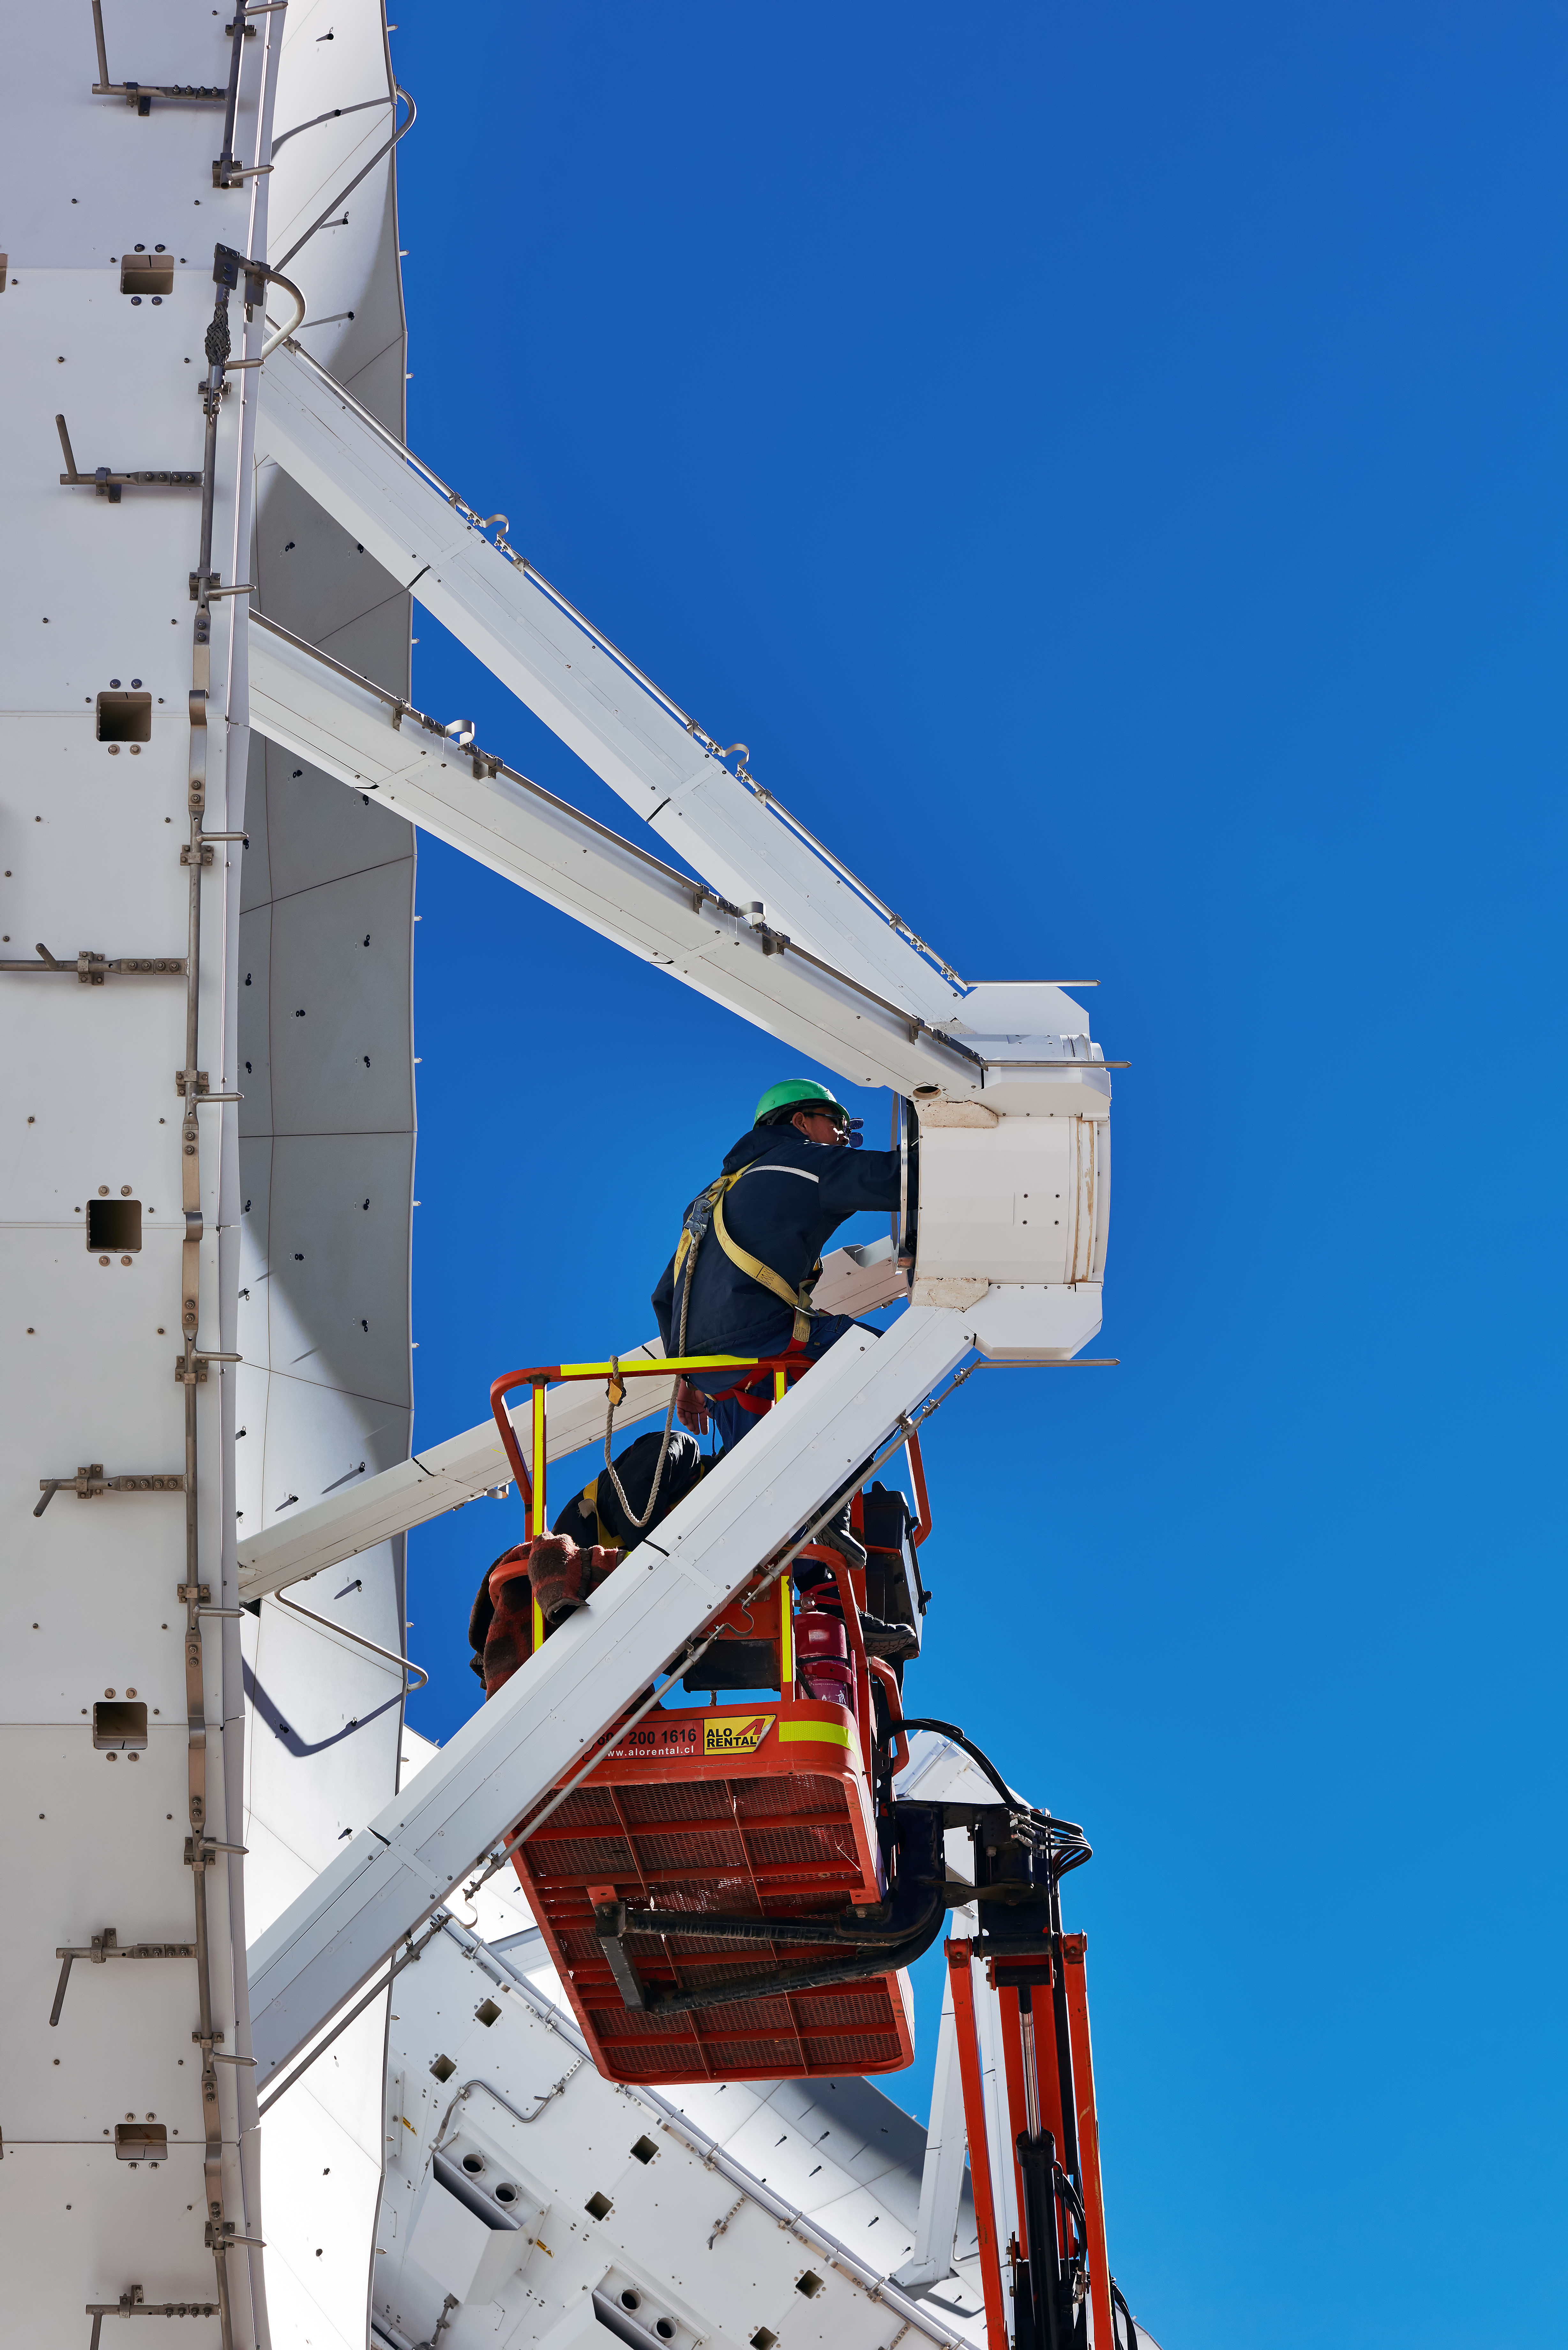

Some maintenance work

Some maintenance work being carried out on one of ALMA's antennas, coincidentally helping also to illustrate the size of these telescopes. There are 66 in total, with the dishes on 54 of them measuring 12 meters in diameter, and the rest, 7 meters.

Credit: Enrico Sacchetti (ESO)